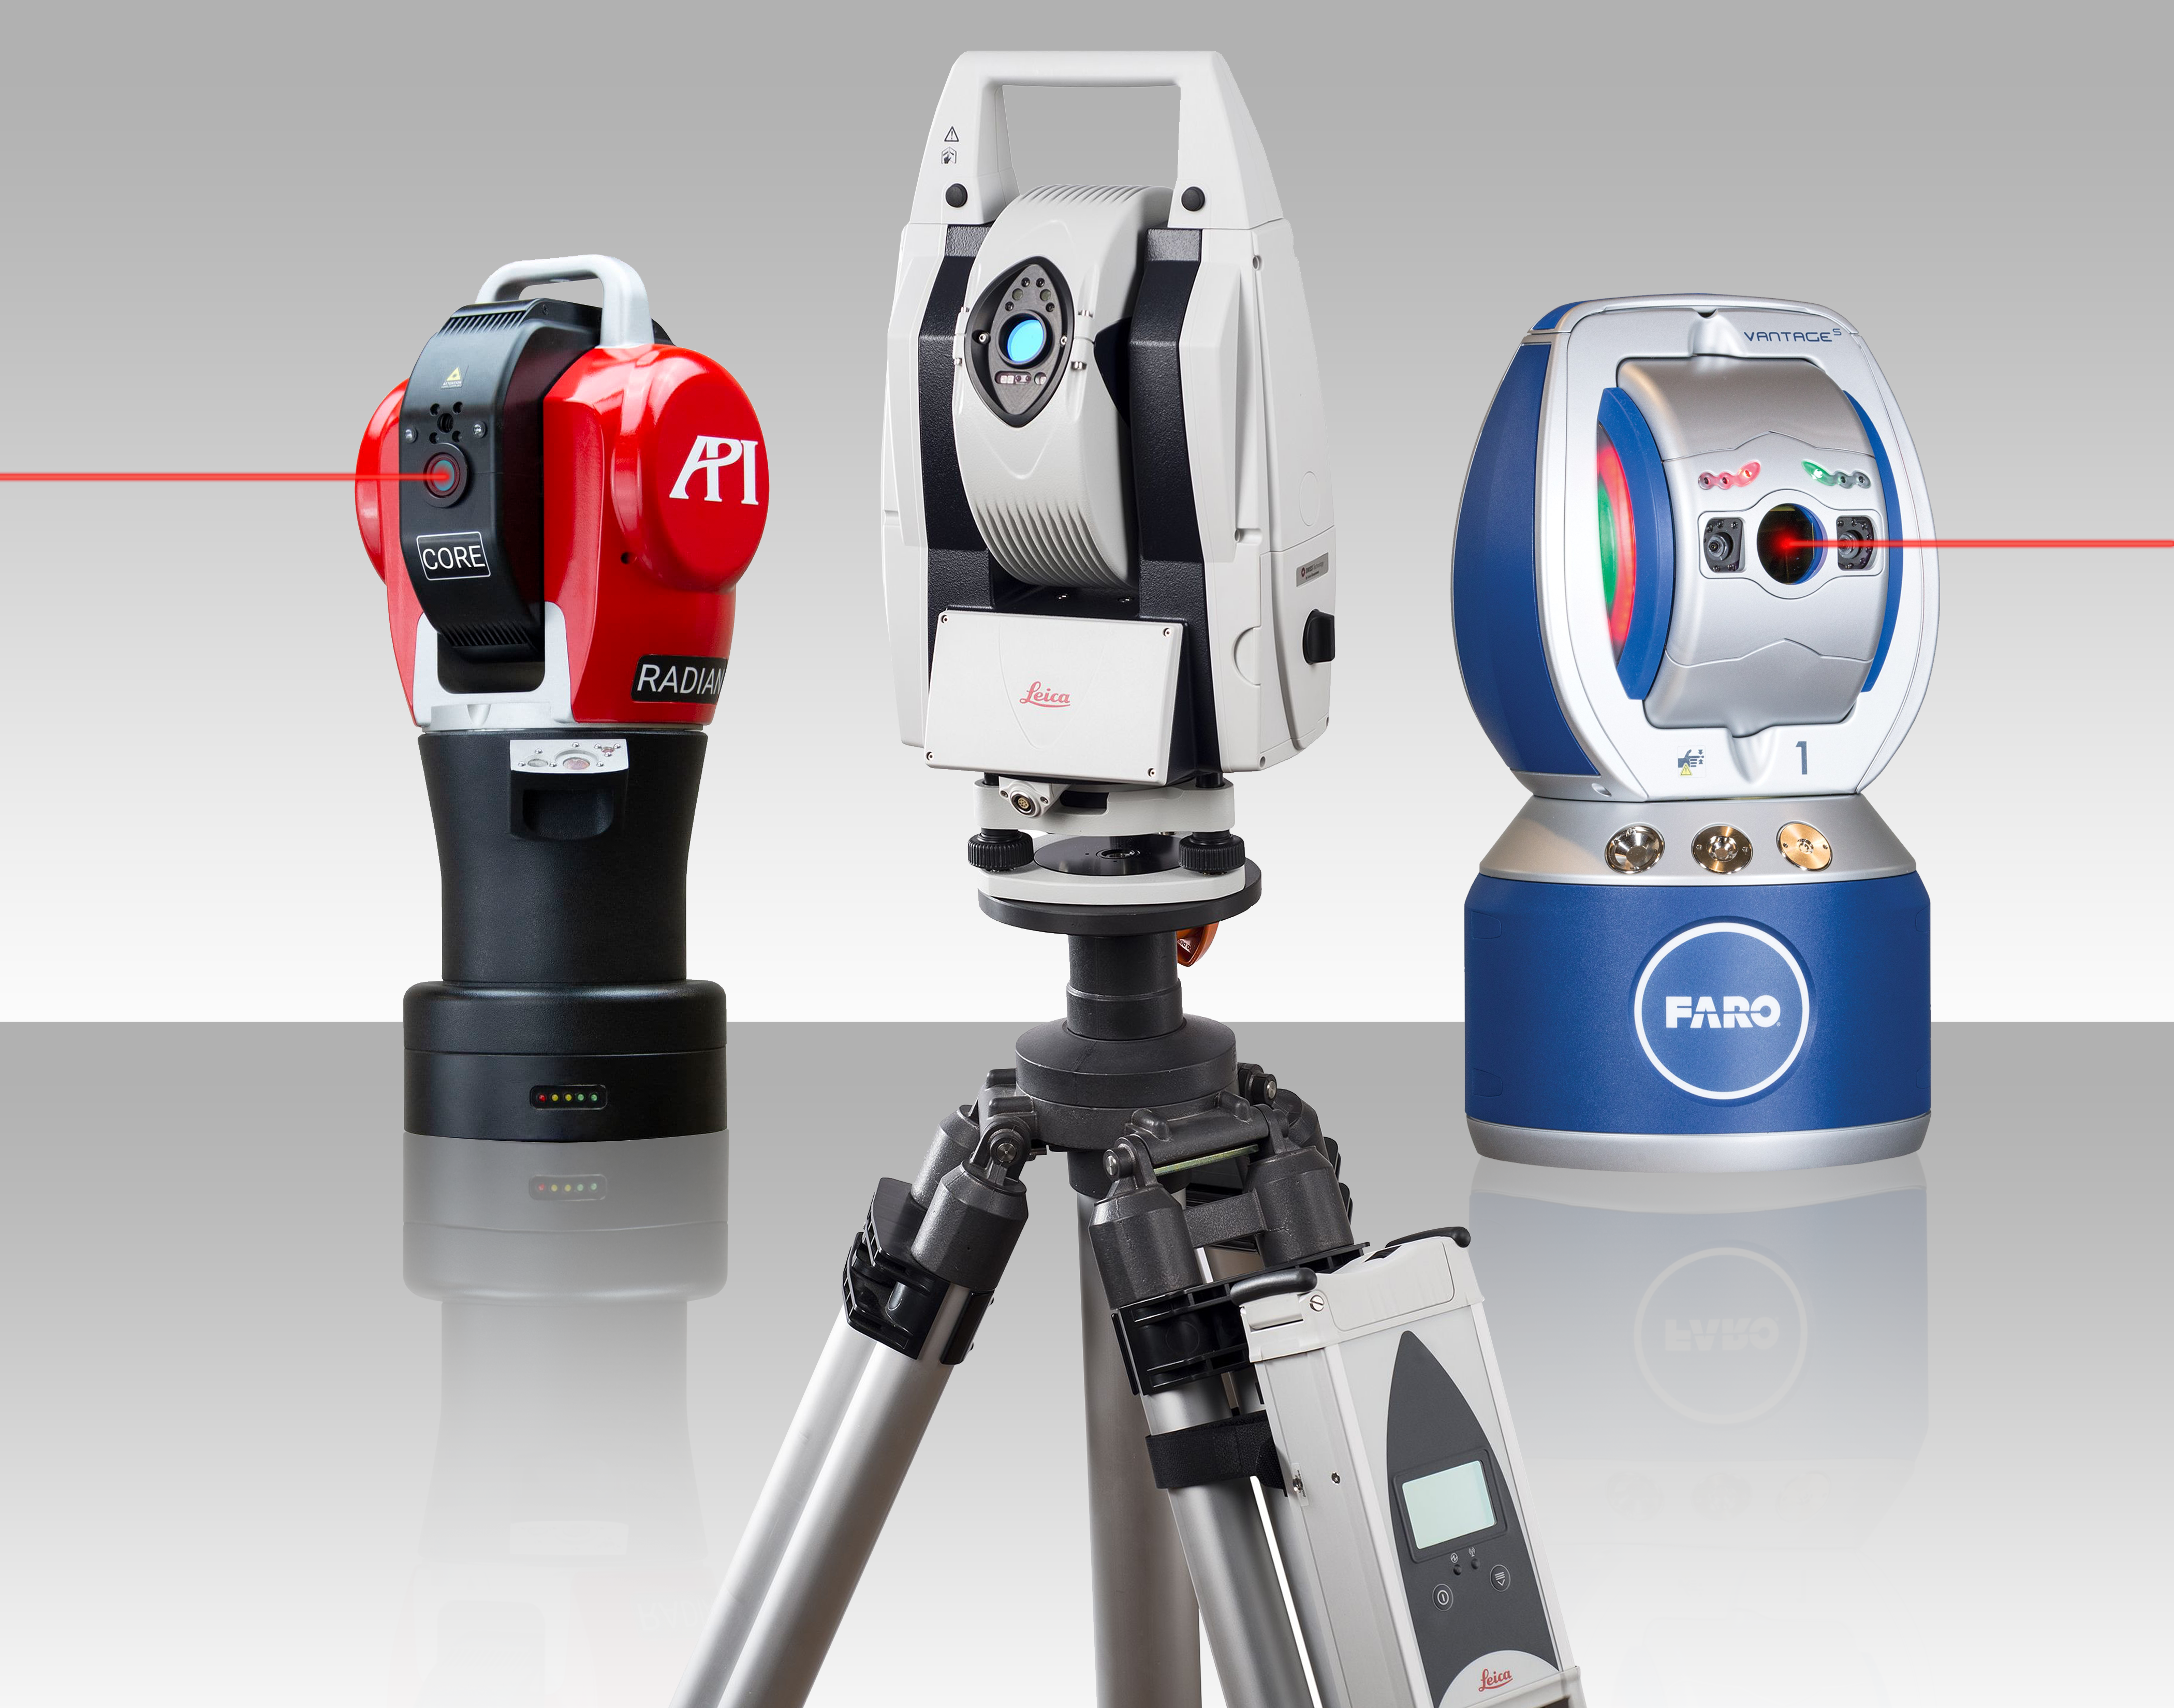

Laser trackers

Laser trackers can determine the position of any object to which one can attach a retroreflector to 10-micron accuracy.

Credit: NOIRLab/NSF/AURA/P. Marenfeld